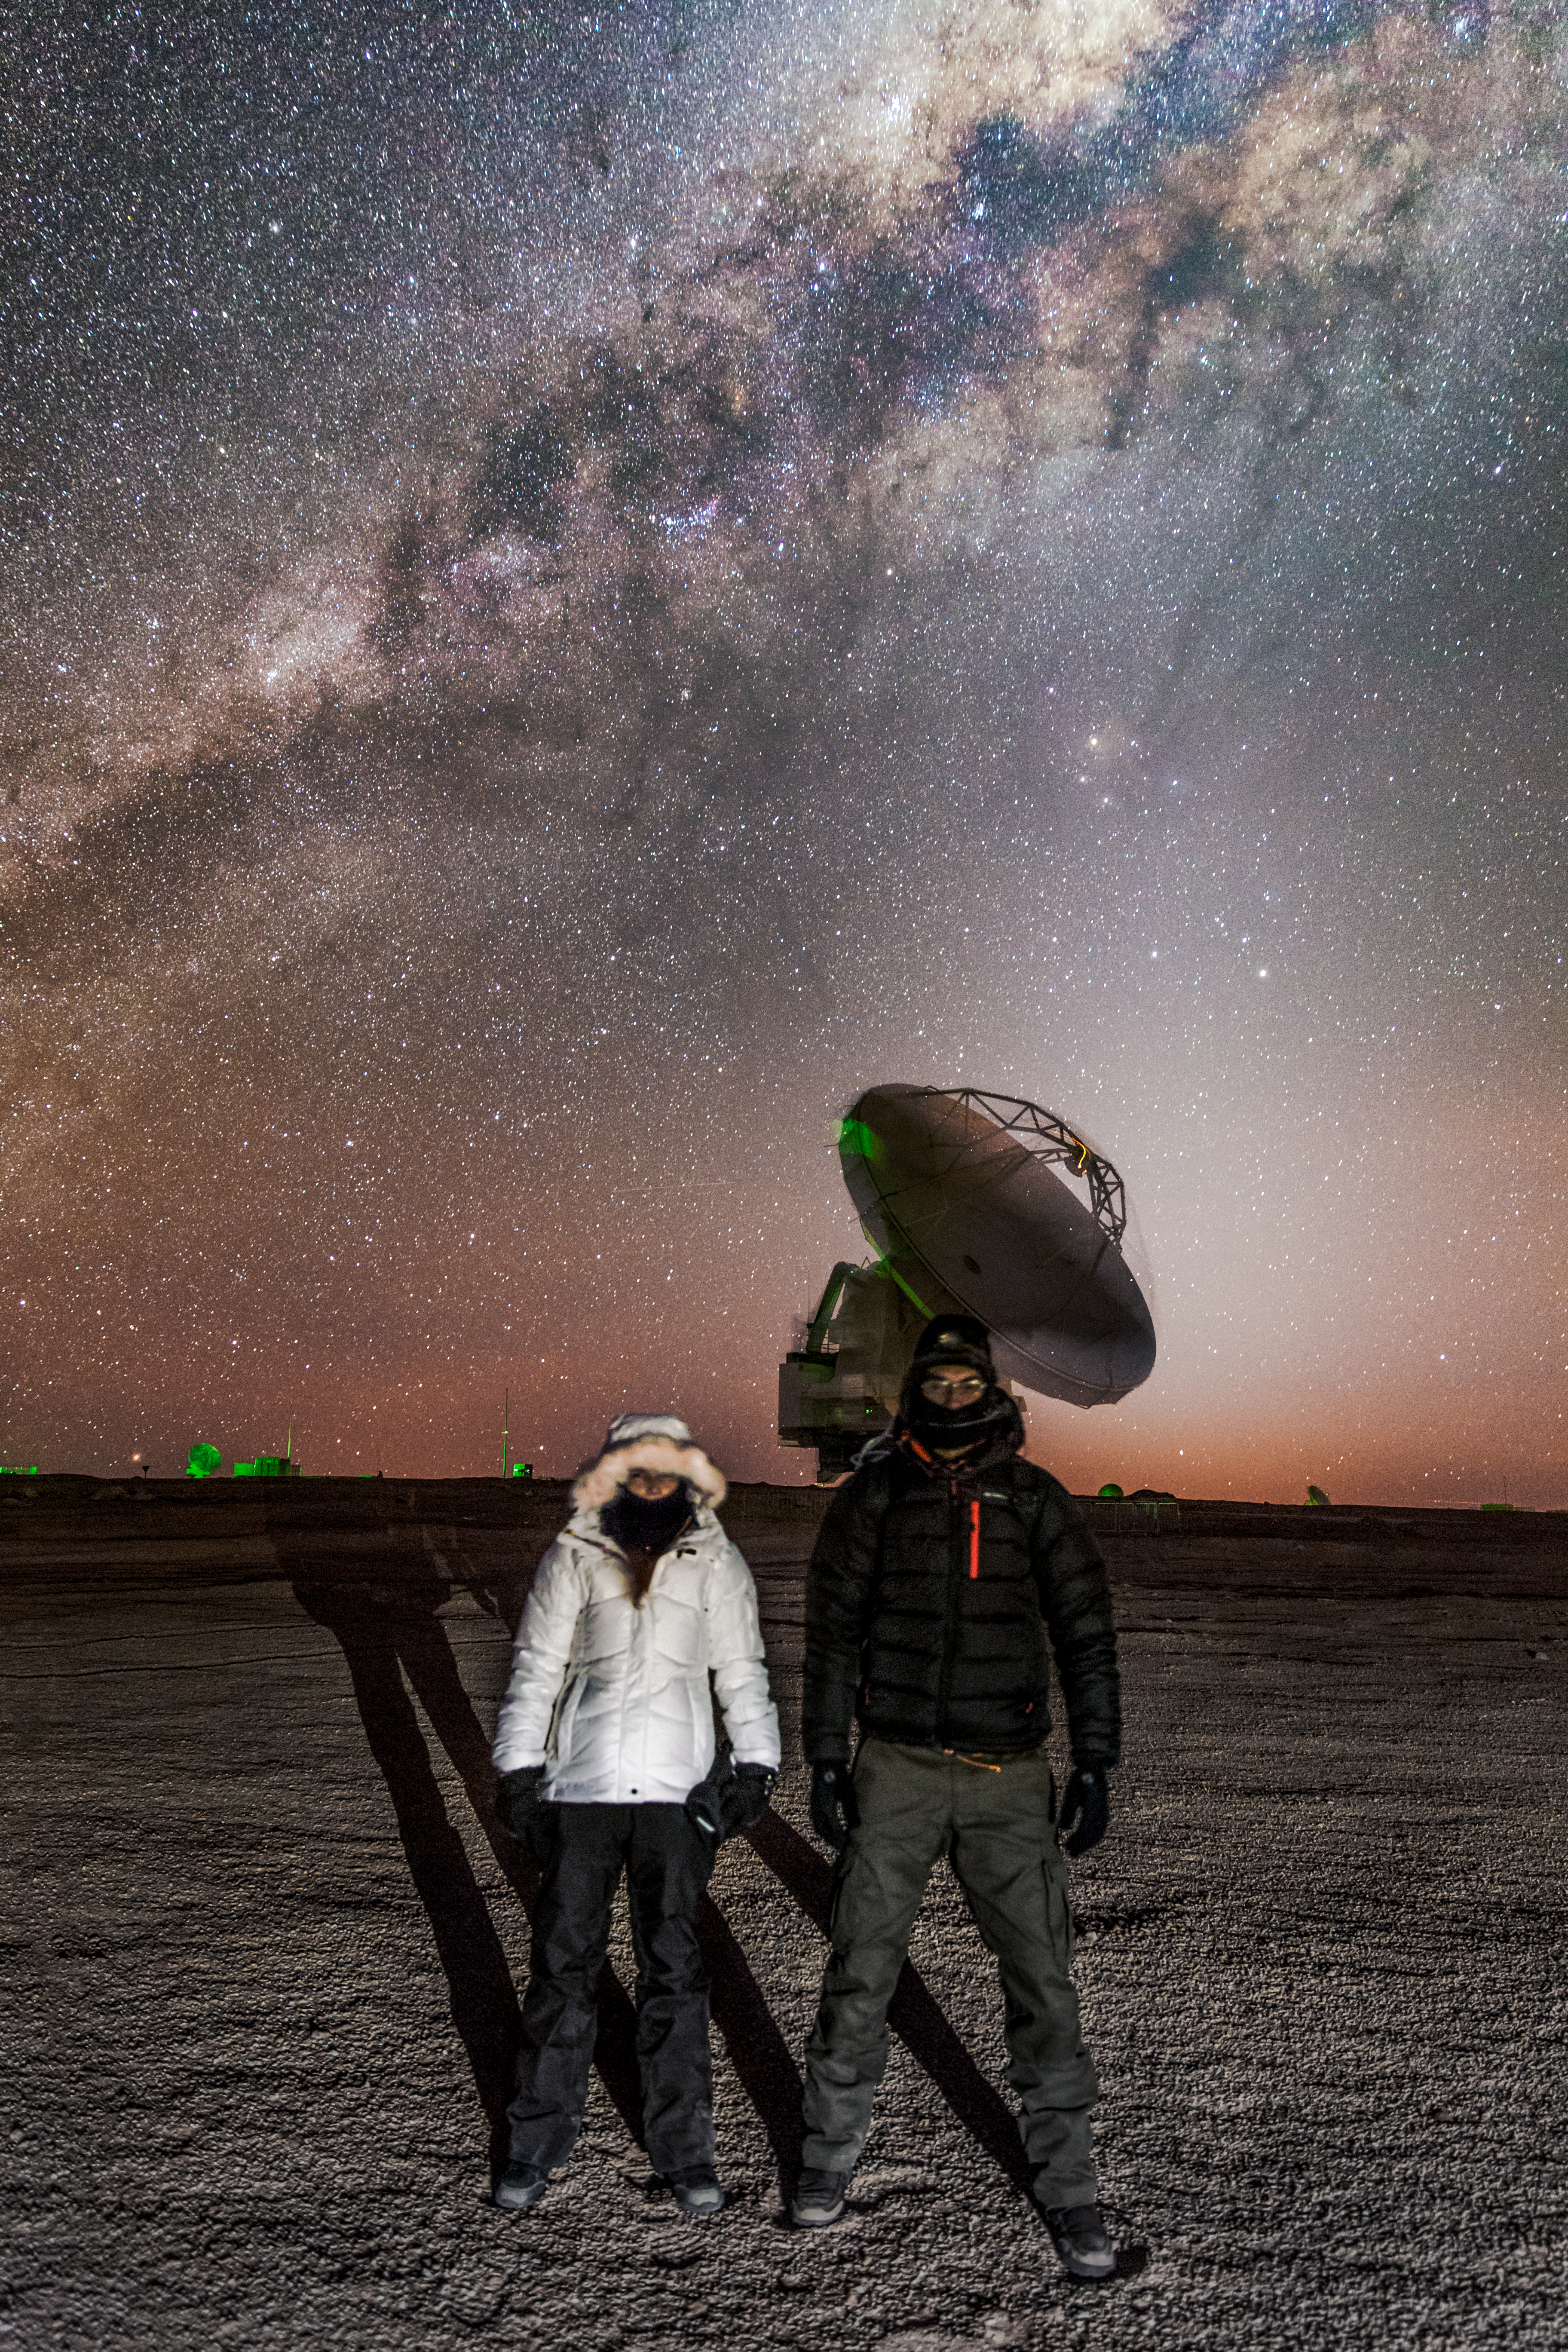

ALMA and friends

Apolonia Rodrigues (Dark Sky Alqueva Coordinator) and Miguel Claro (Astrophotographer) pose in front of one of the 66 dishes that make up the Atacama Large Millimeter/submillimeter Array (ALMA). But they and the dish are dwarfed in every respect by the majesty of the Milky Way snaking across the skies above the Atacama Desert in northern Chile. ALMA is designed to observe the Universe at wavelengths in between infra-red and radio waves, from which we can learn about the coldest regions of the Universe, where new stars are just forming, and about the earliest galaxies.

Credit: ESO/M. Claro